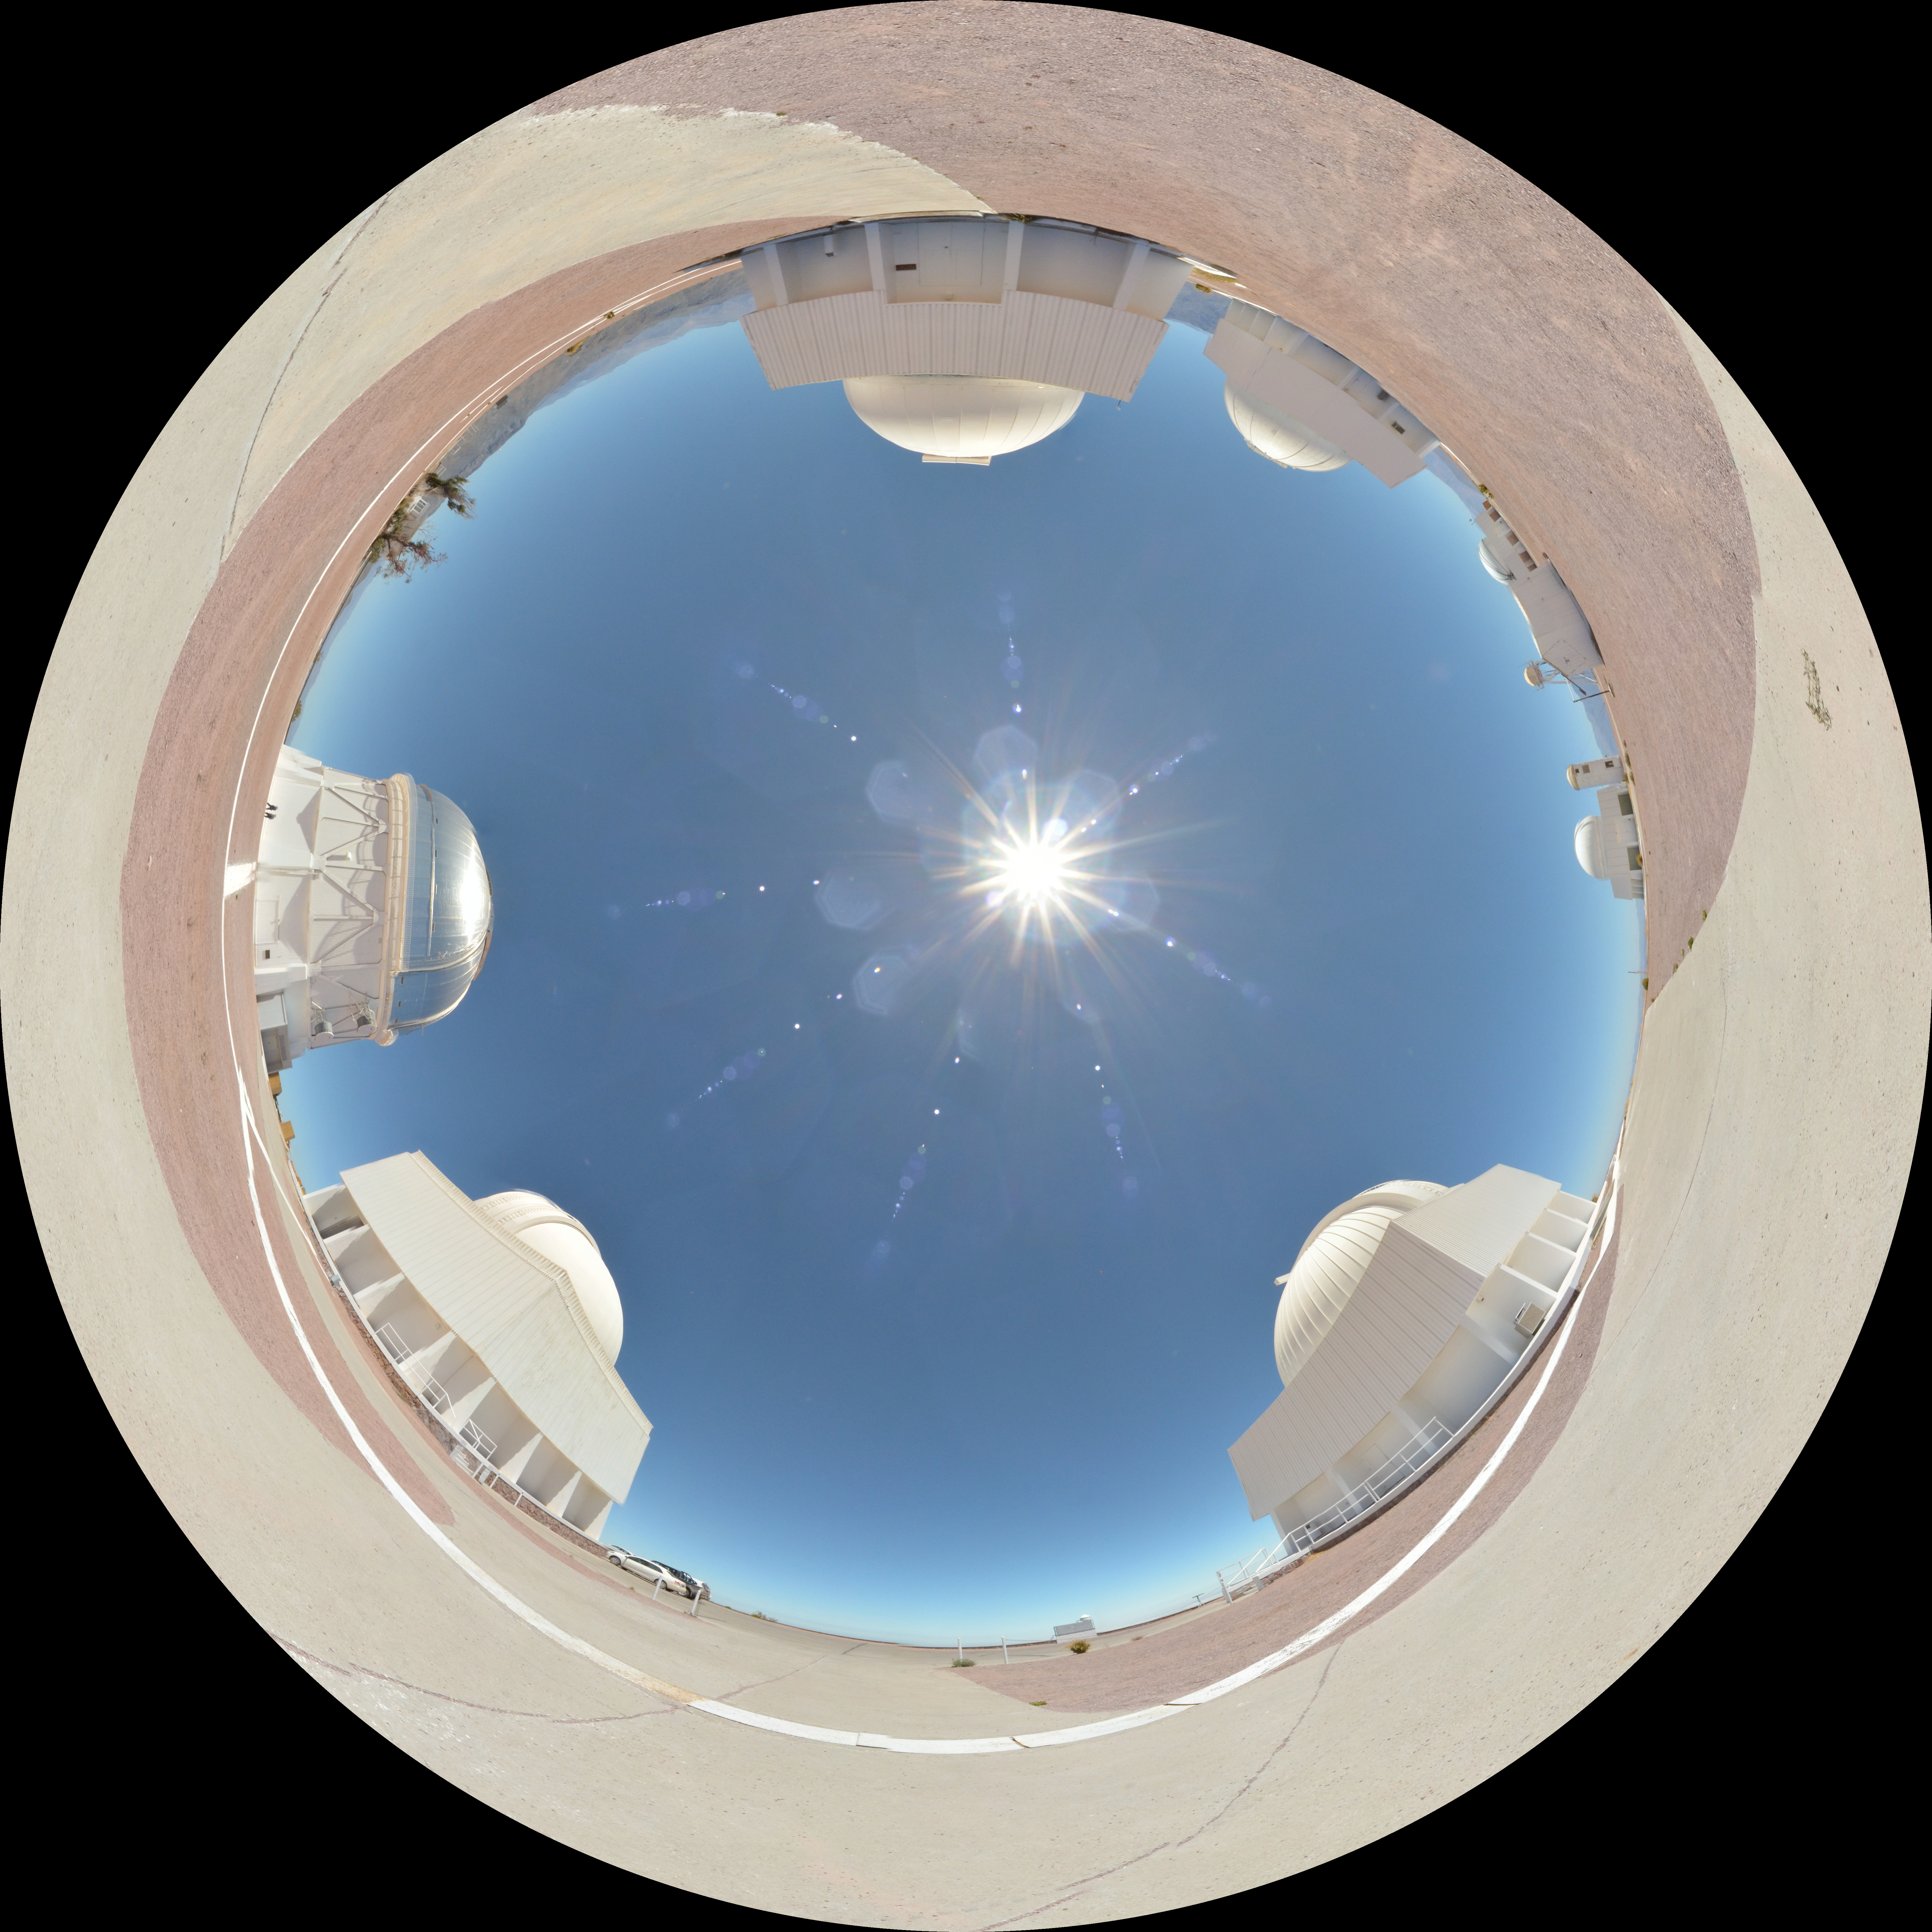

CTIO fulldome

CTIO fulldome.

Credit: CTIO/NOIRLab/AURA/D. Munizaga